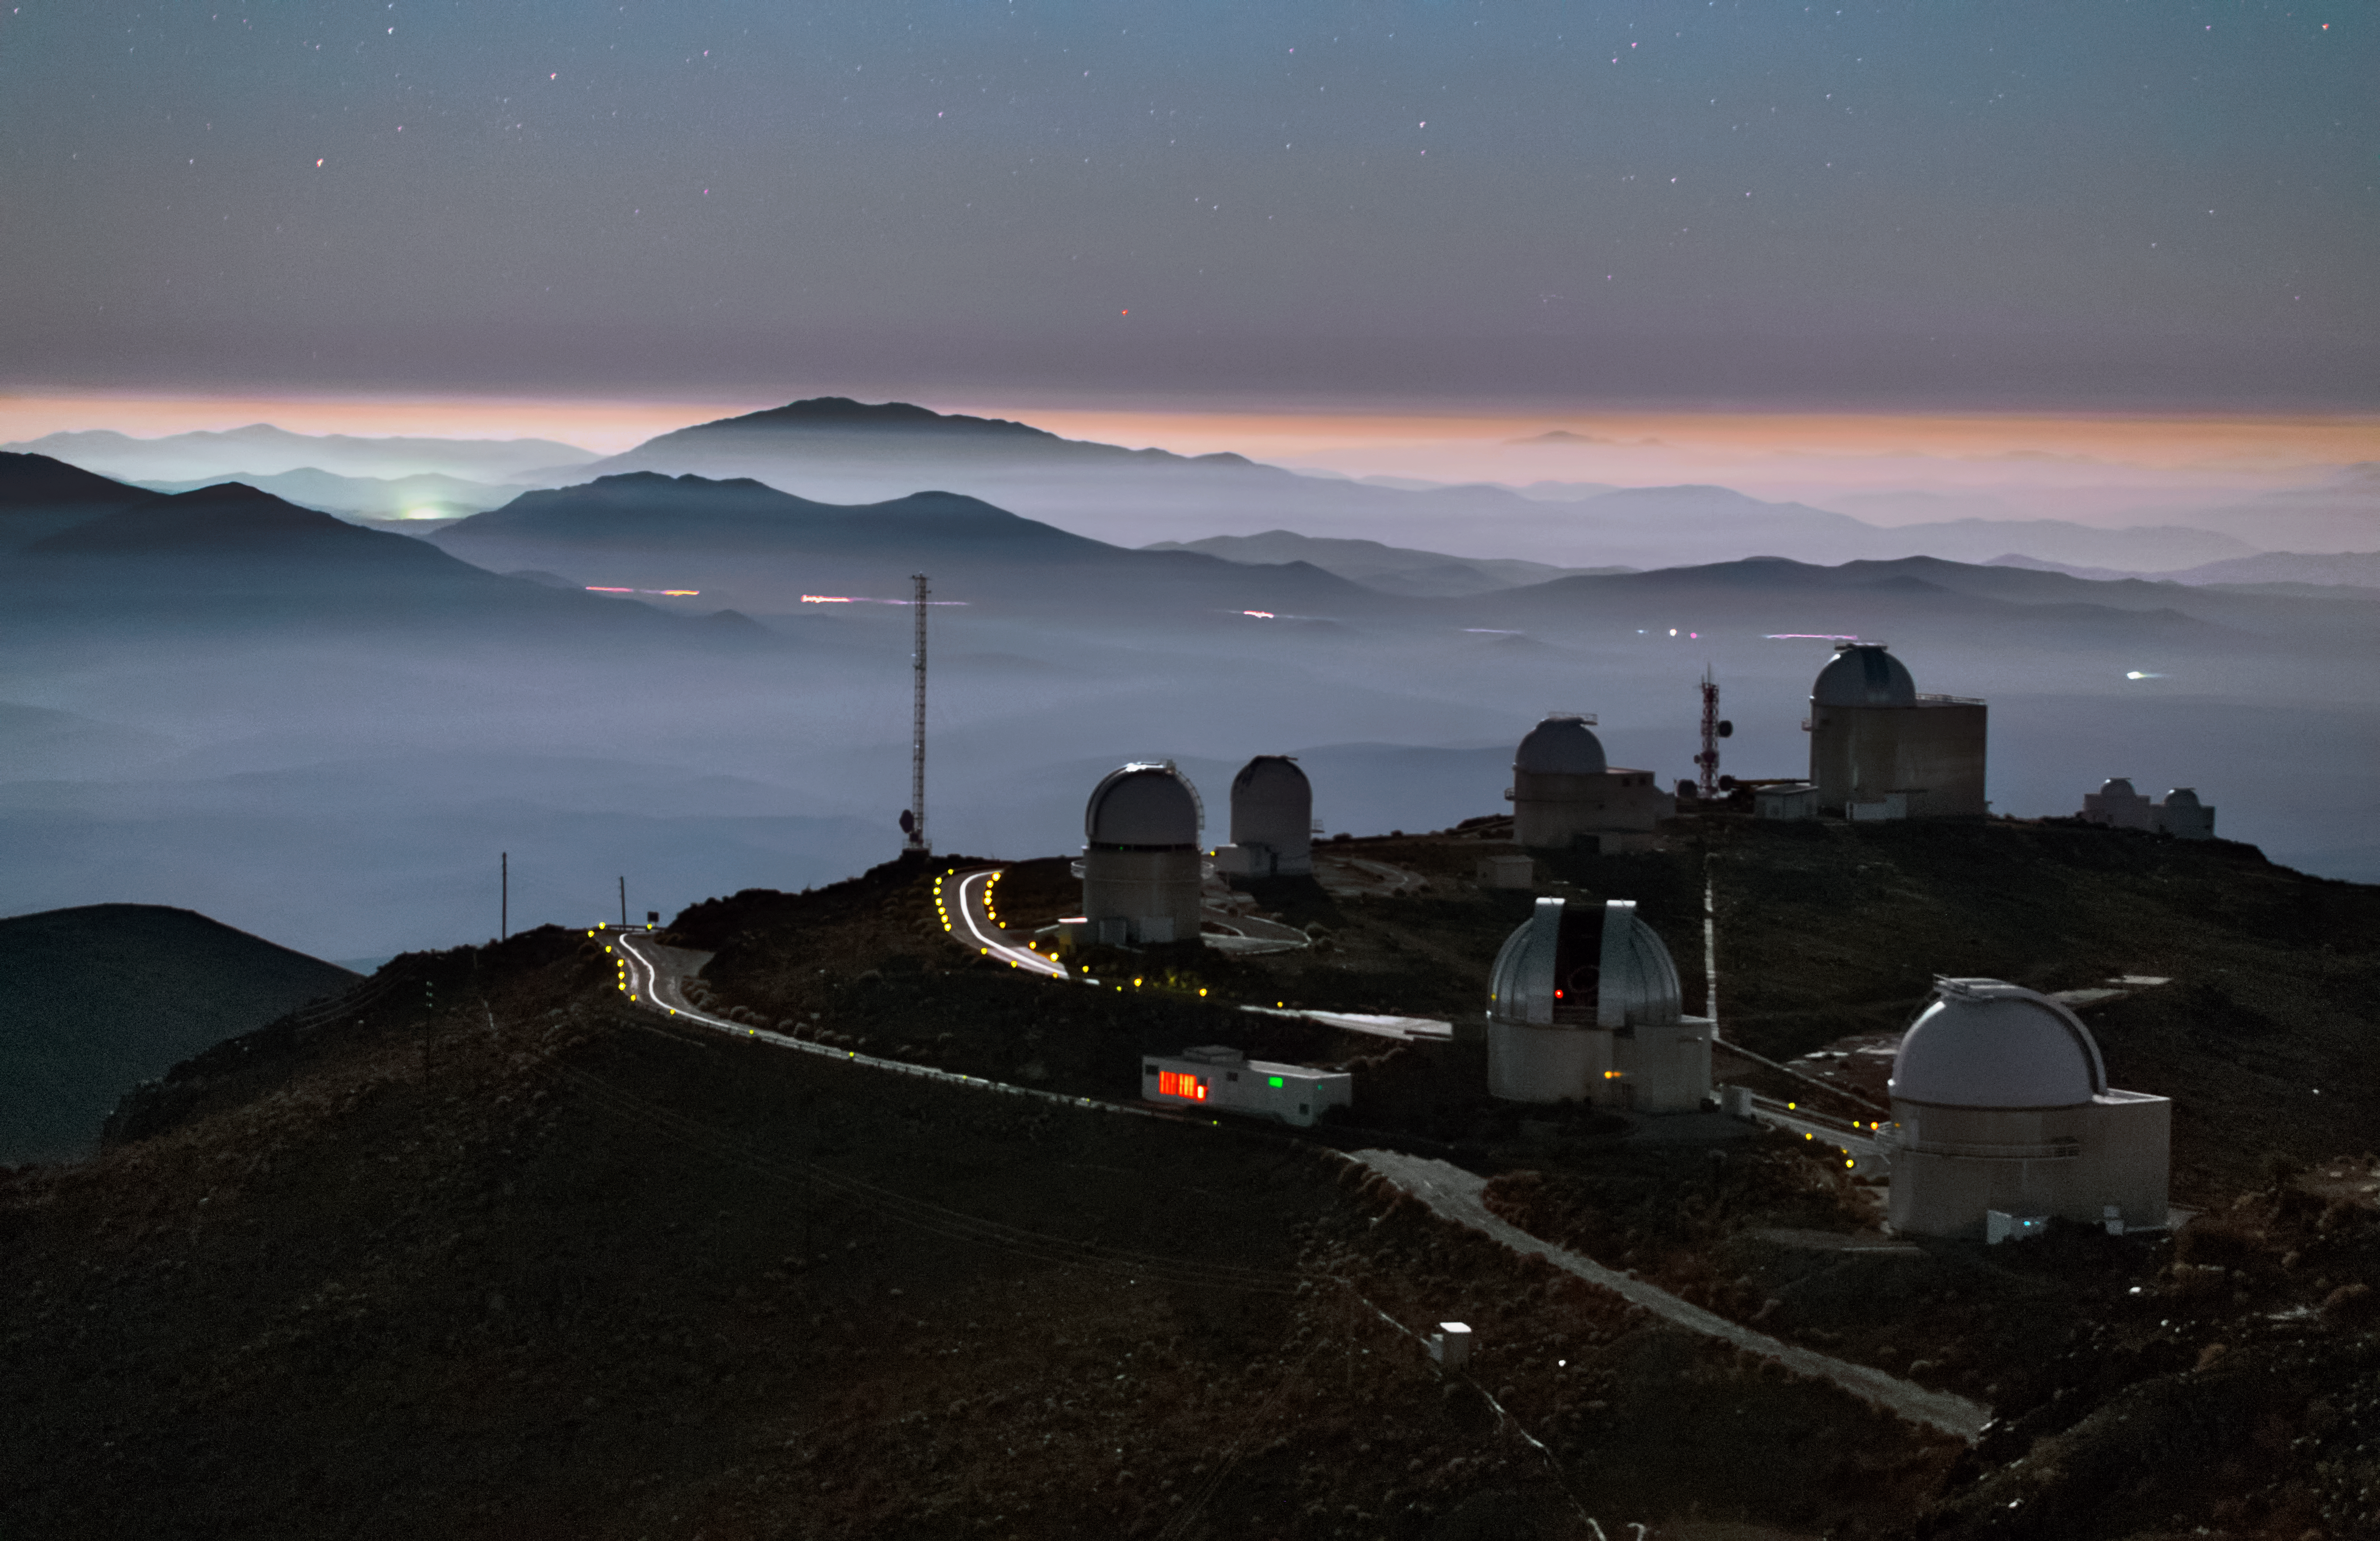

La Silla waking up

This image shows the La Silla Observatory at dusk. The fog hovering the Atacama desert is glowing white, but the telescopes at La Silla are located high up on the mountaintop above these clouds. The streak of lights in the distance come from cars on a road, but apart from that there is only little light around La Silla — perfect conditions for an observatory.

Credit: Y. Beletsky (LCO)/ESO